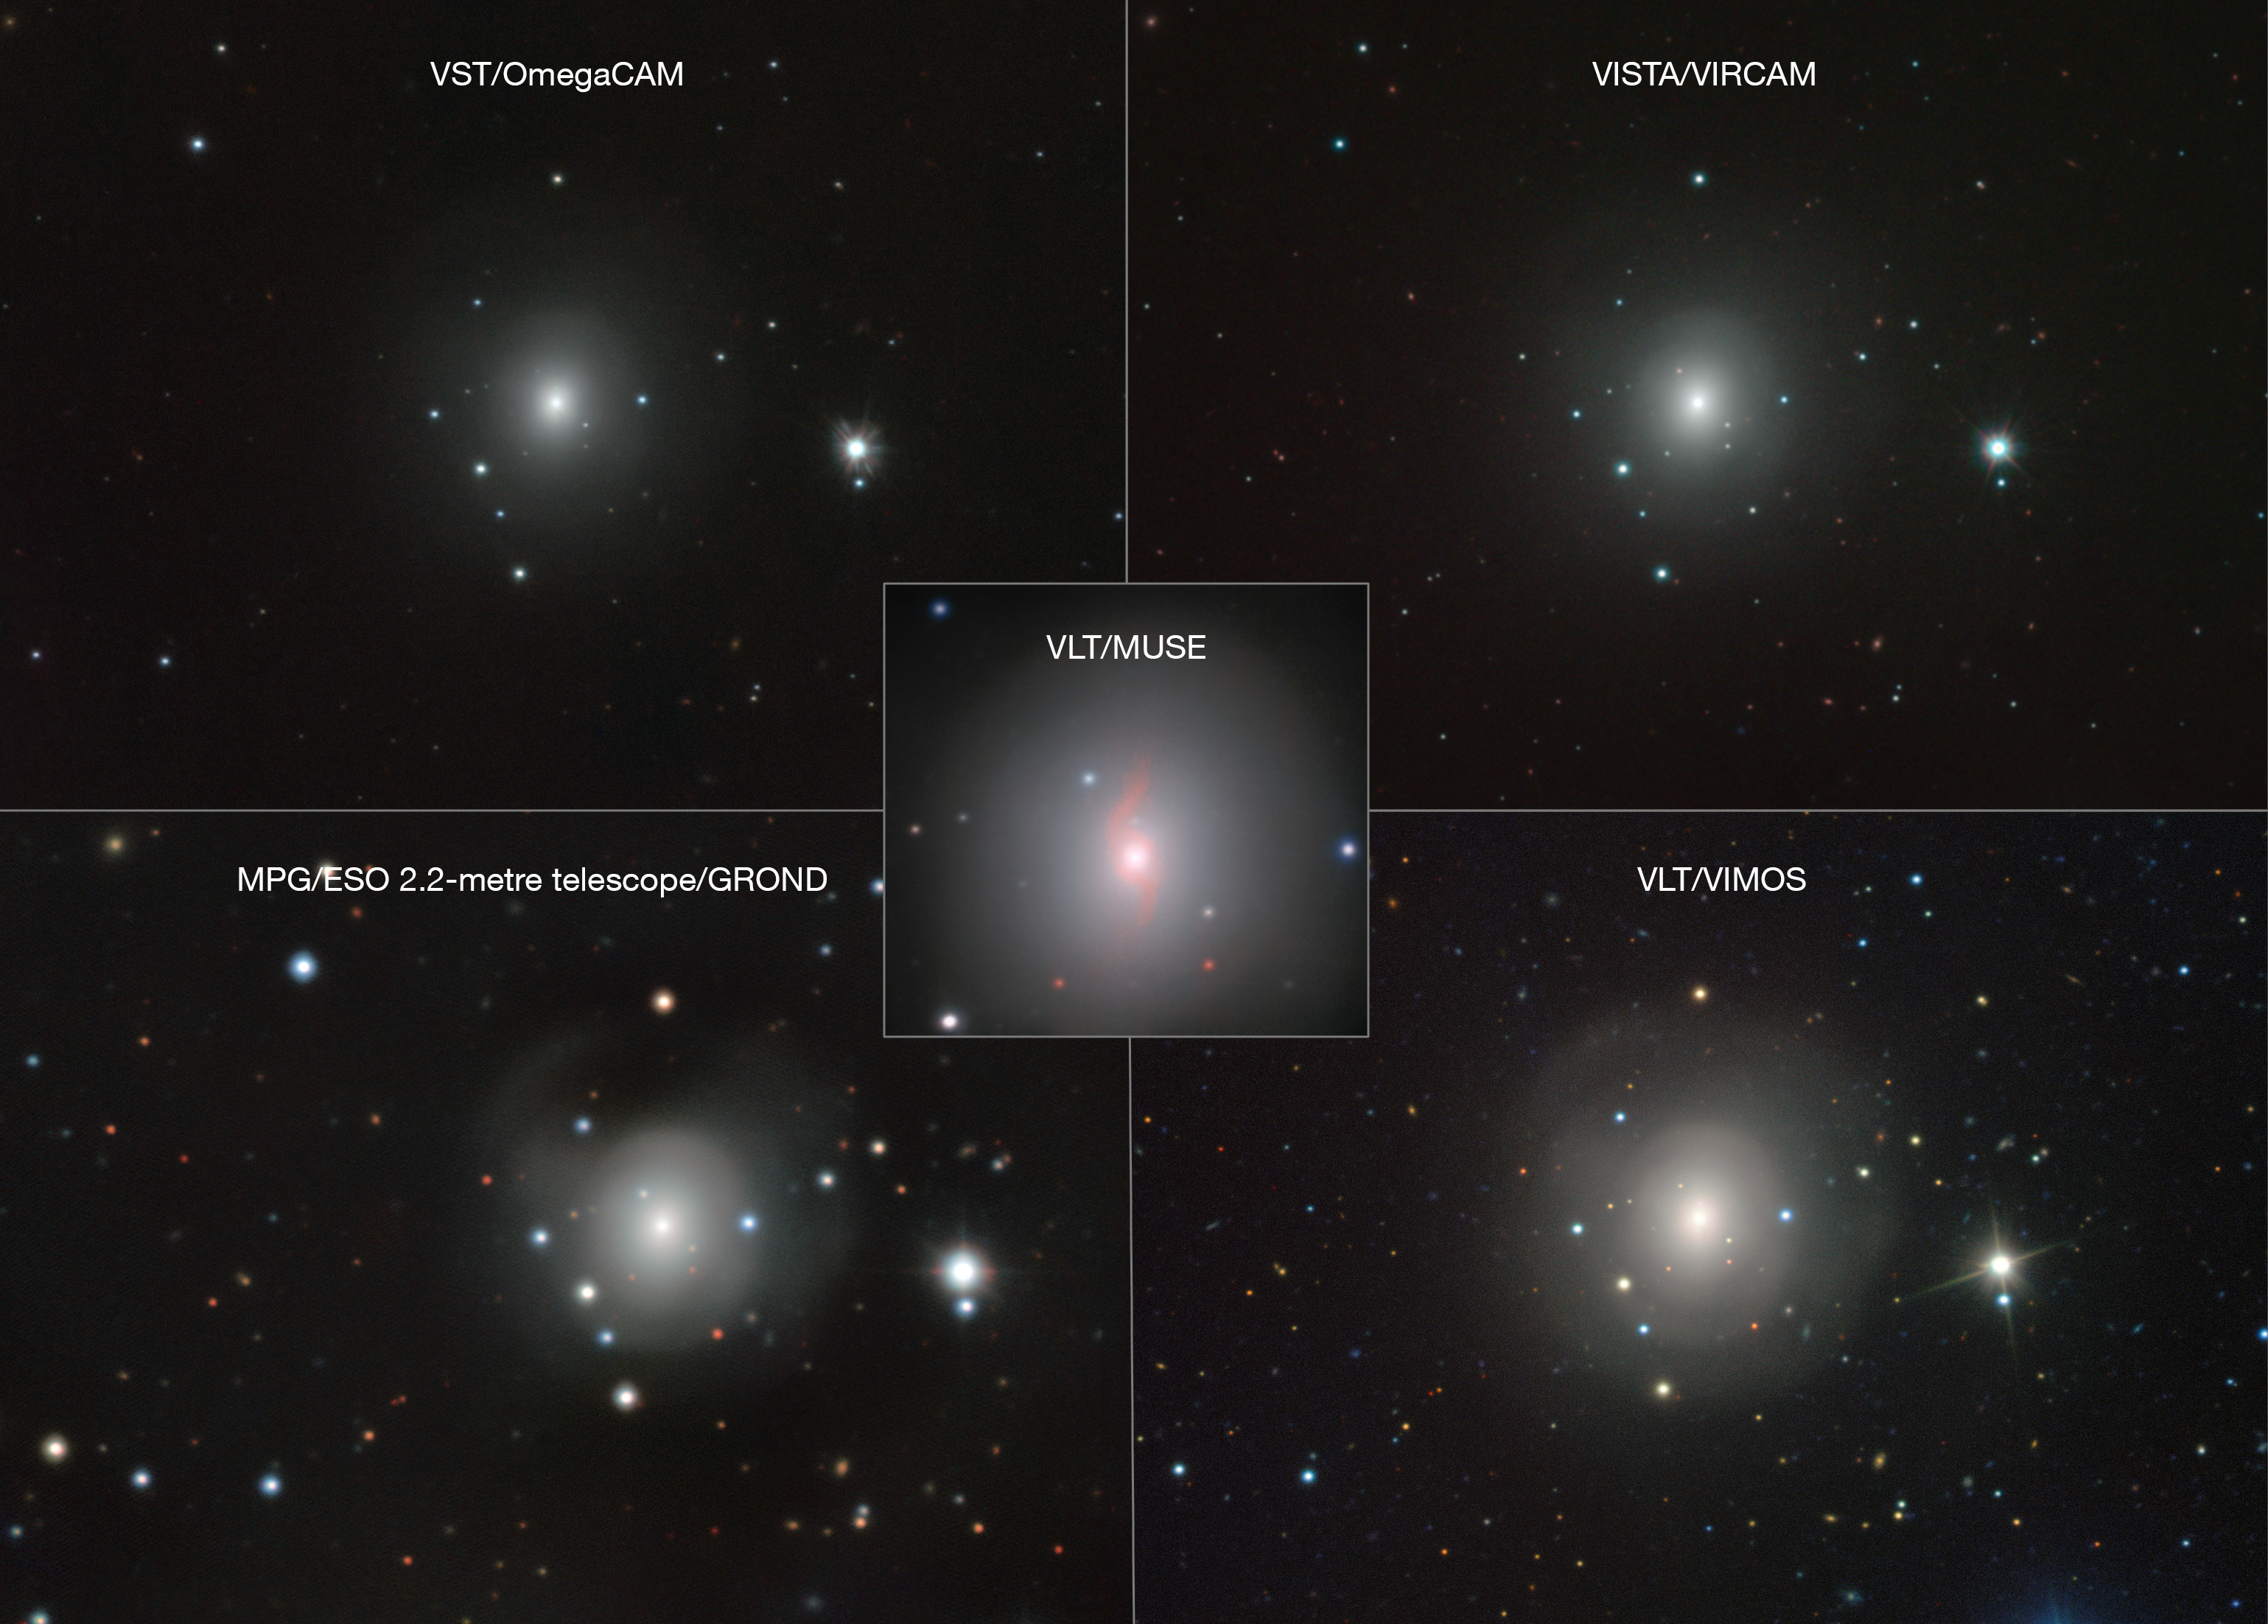

Composite of images of NGC 4993 and kilonova from many ESO instruments

This composite shows images of the galaxy NGC 4993 from several different ESO telescopes and instruments. They all reveal a faint source of light close to the centre. This is a kilonova, the explosion resulting from the merger of two neutron stars. This merger produced both gravitational waves, detected by LIGO–Virgo, and gamma rays, detected by Fermi and INTEGRAL in space.

Credit: VLT/VIMOS. VLT/MUSE, MPG/ESO 2.2-metre telescope/GROND, VISTA/VIRCAM, VST/OmegaCAM